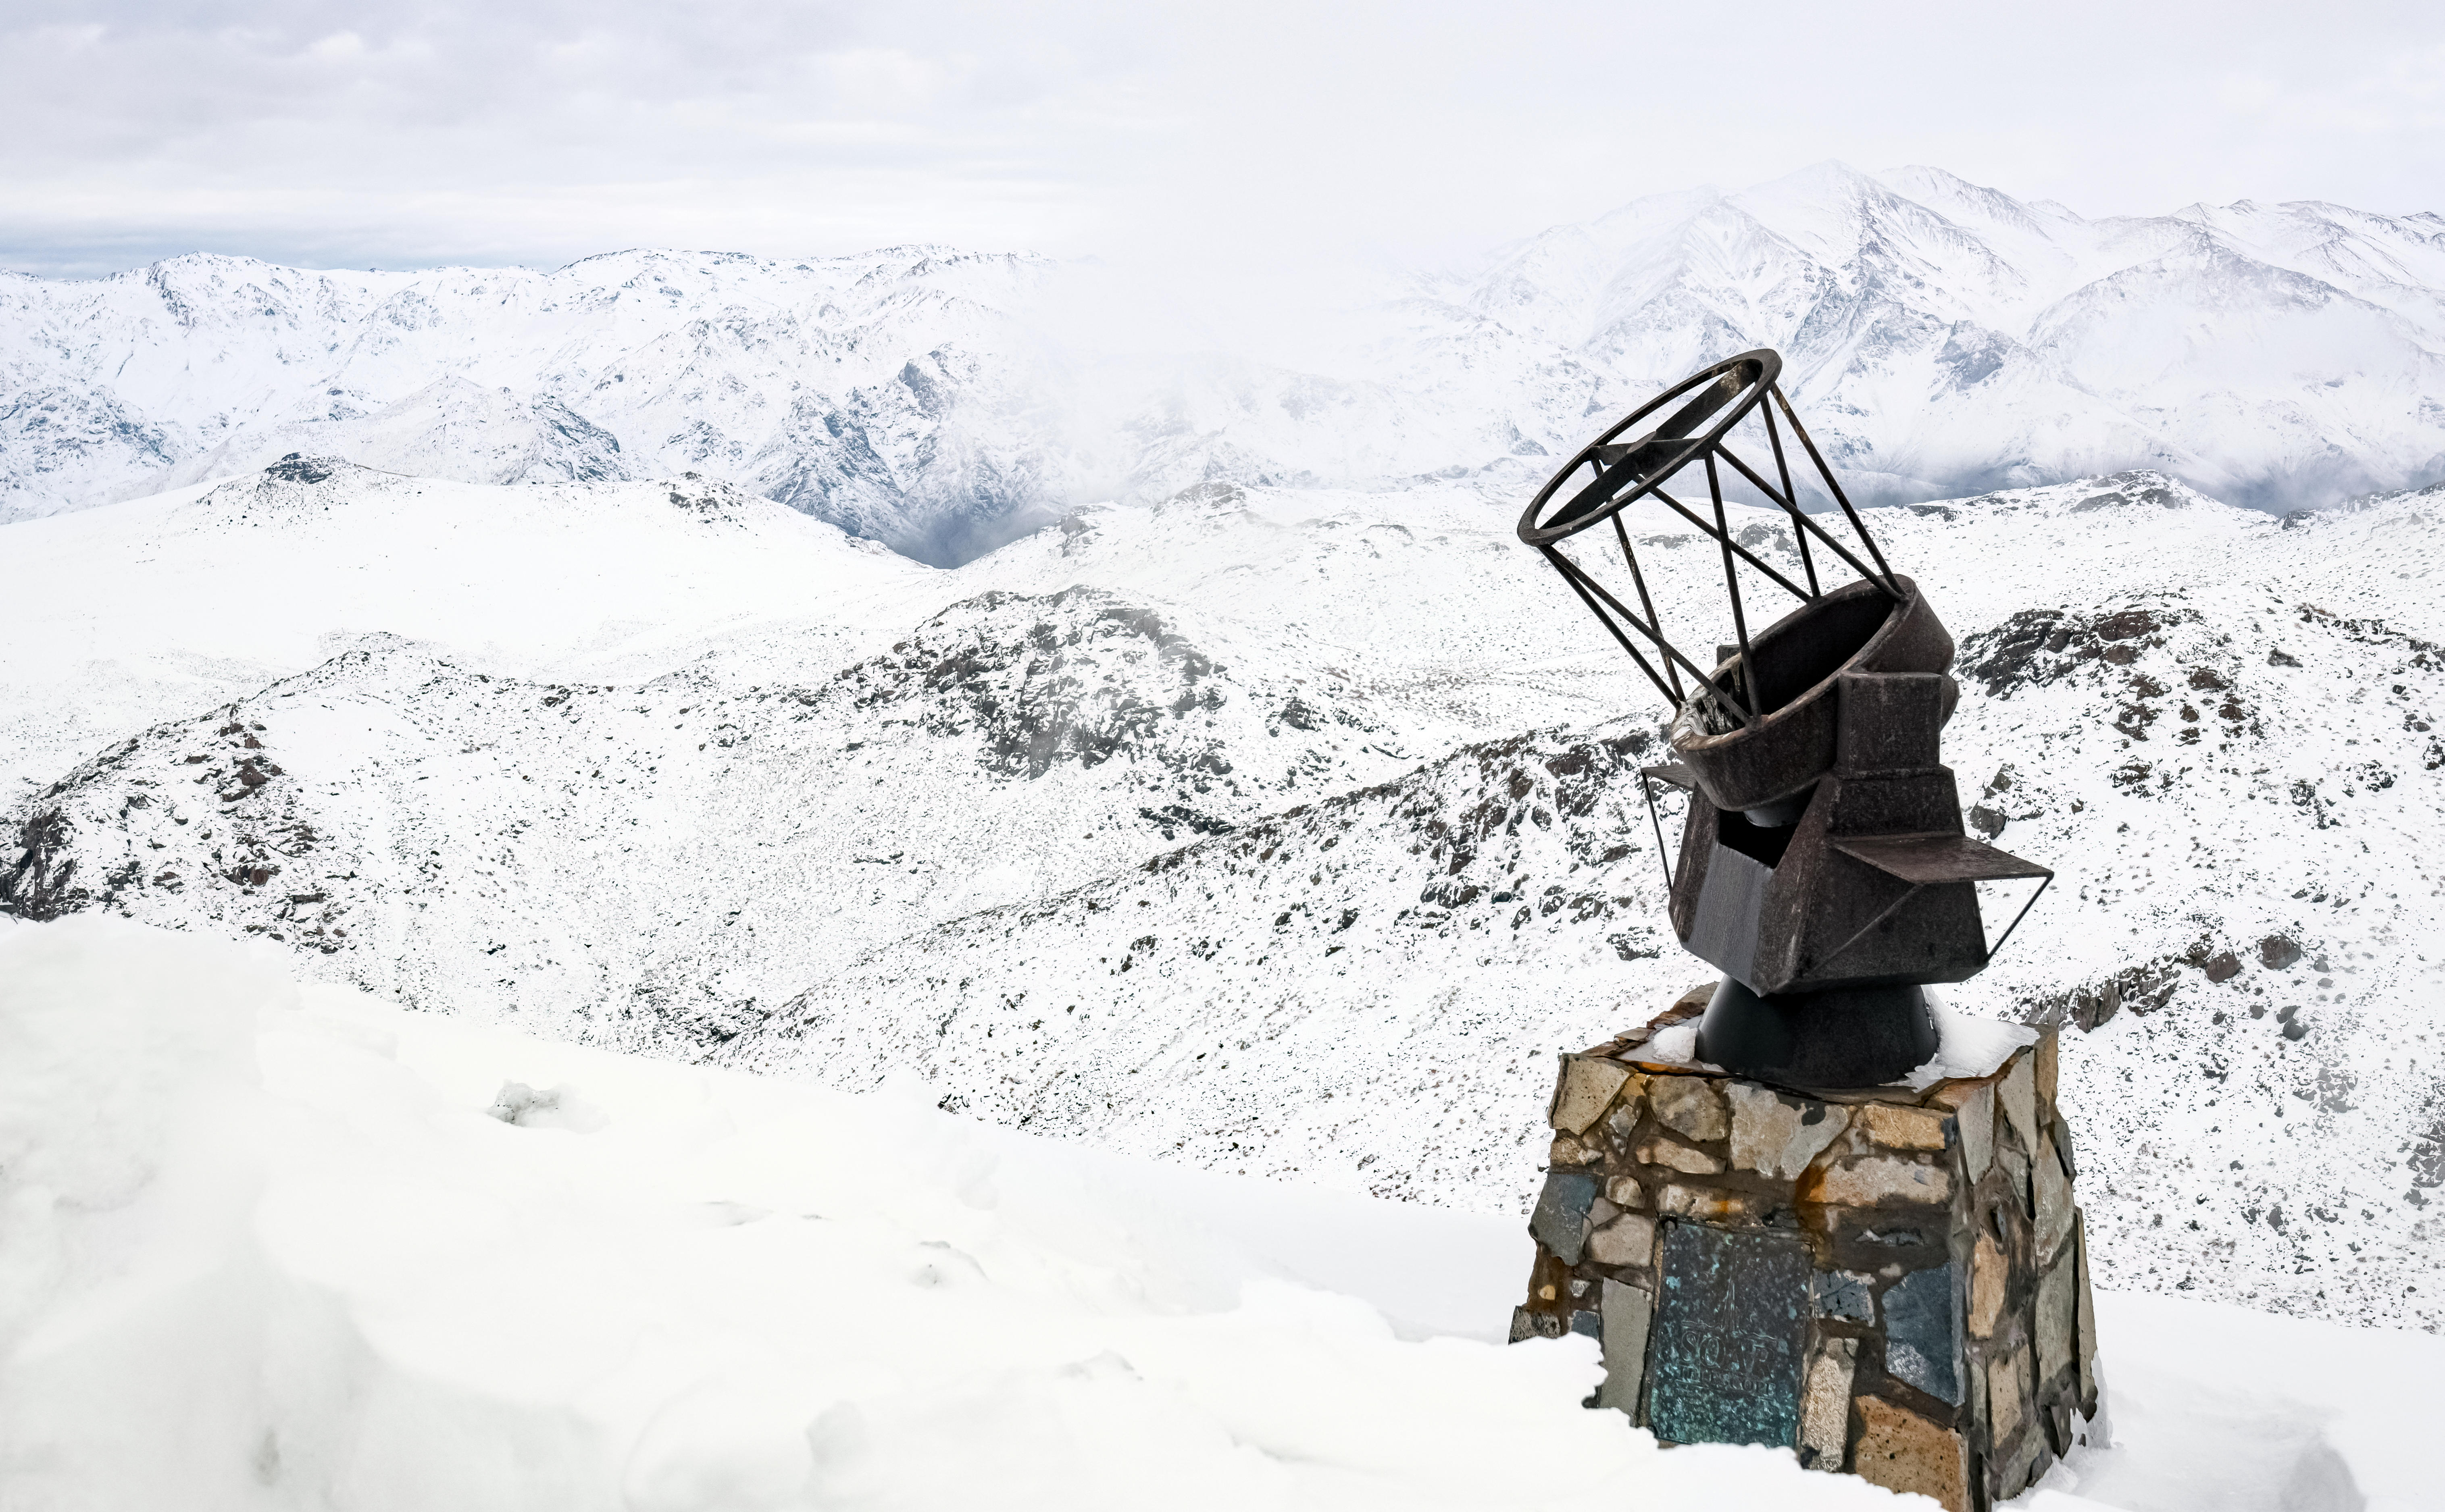

Statue at SOAR Telescope

A statue in the snow at the SOAR Telescope on Cerro Pachón in northern Chile.

Credit: NOIRLab/NSF/AURA/C. Corco